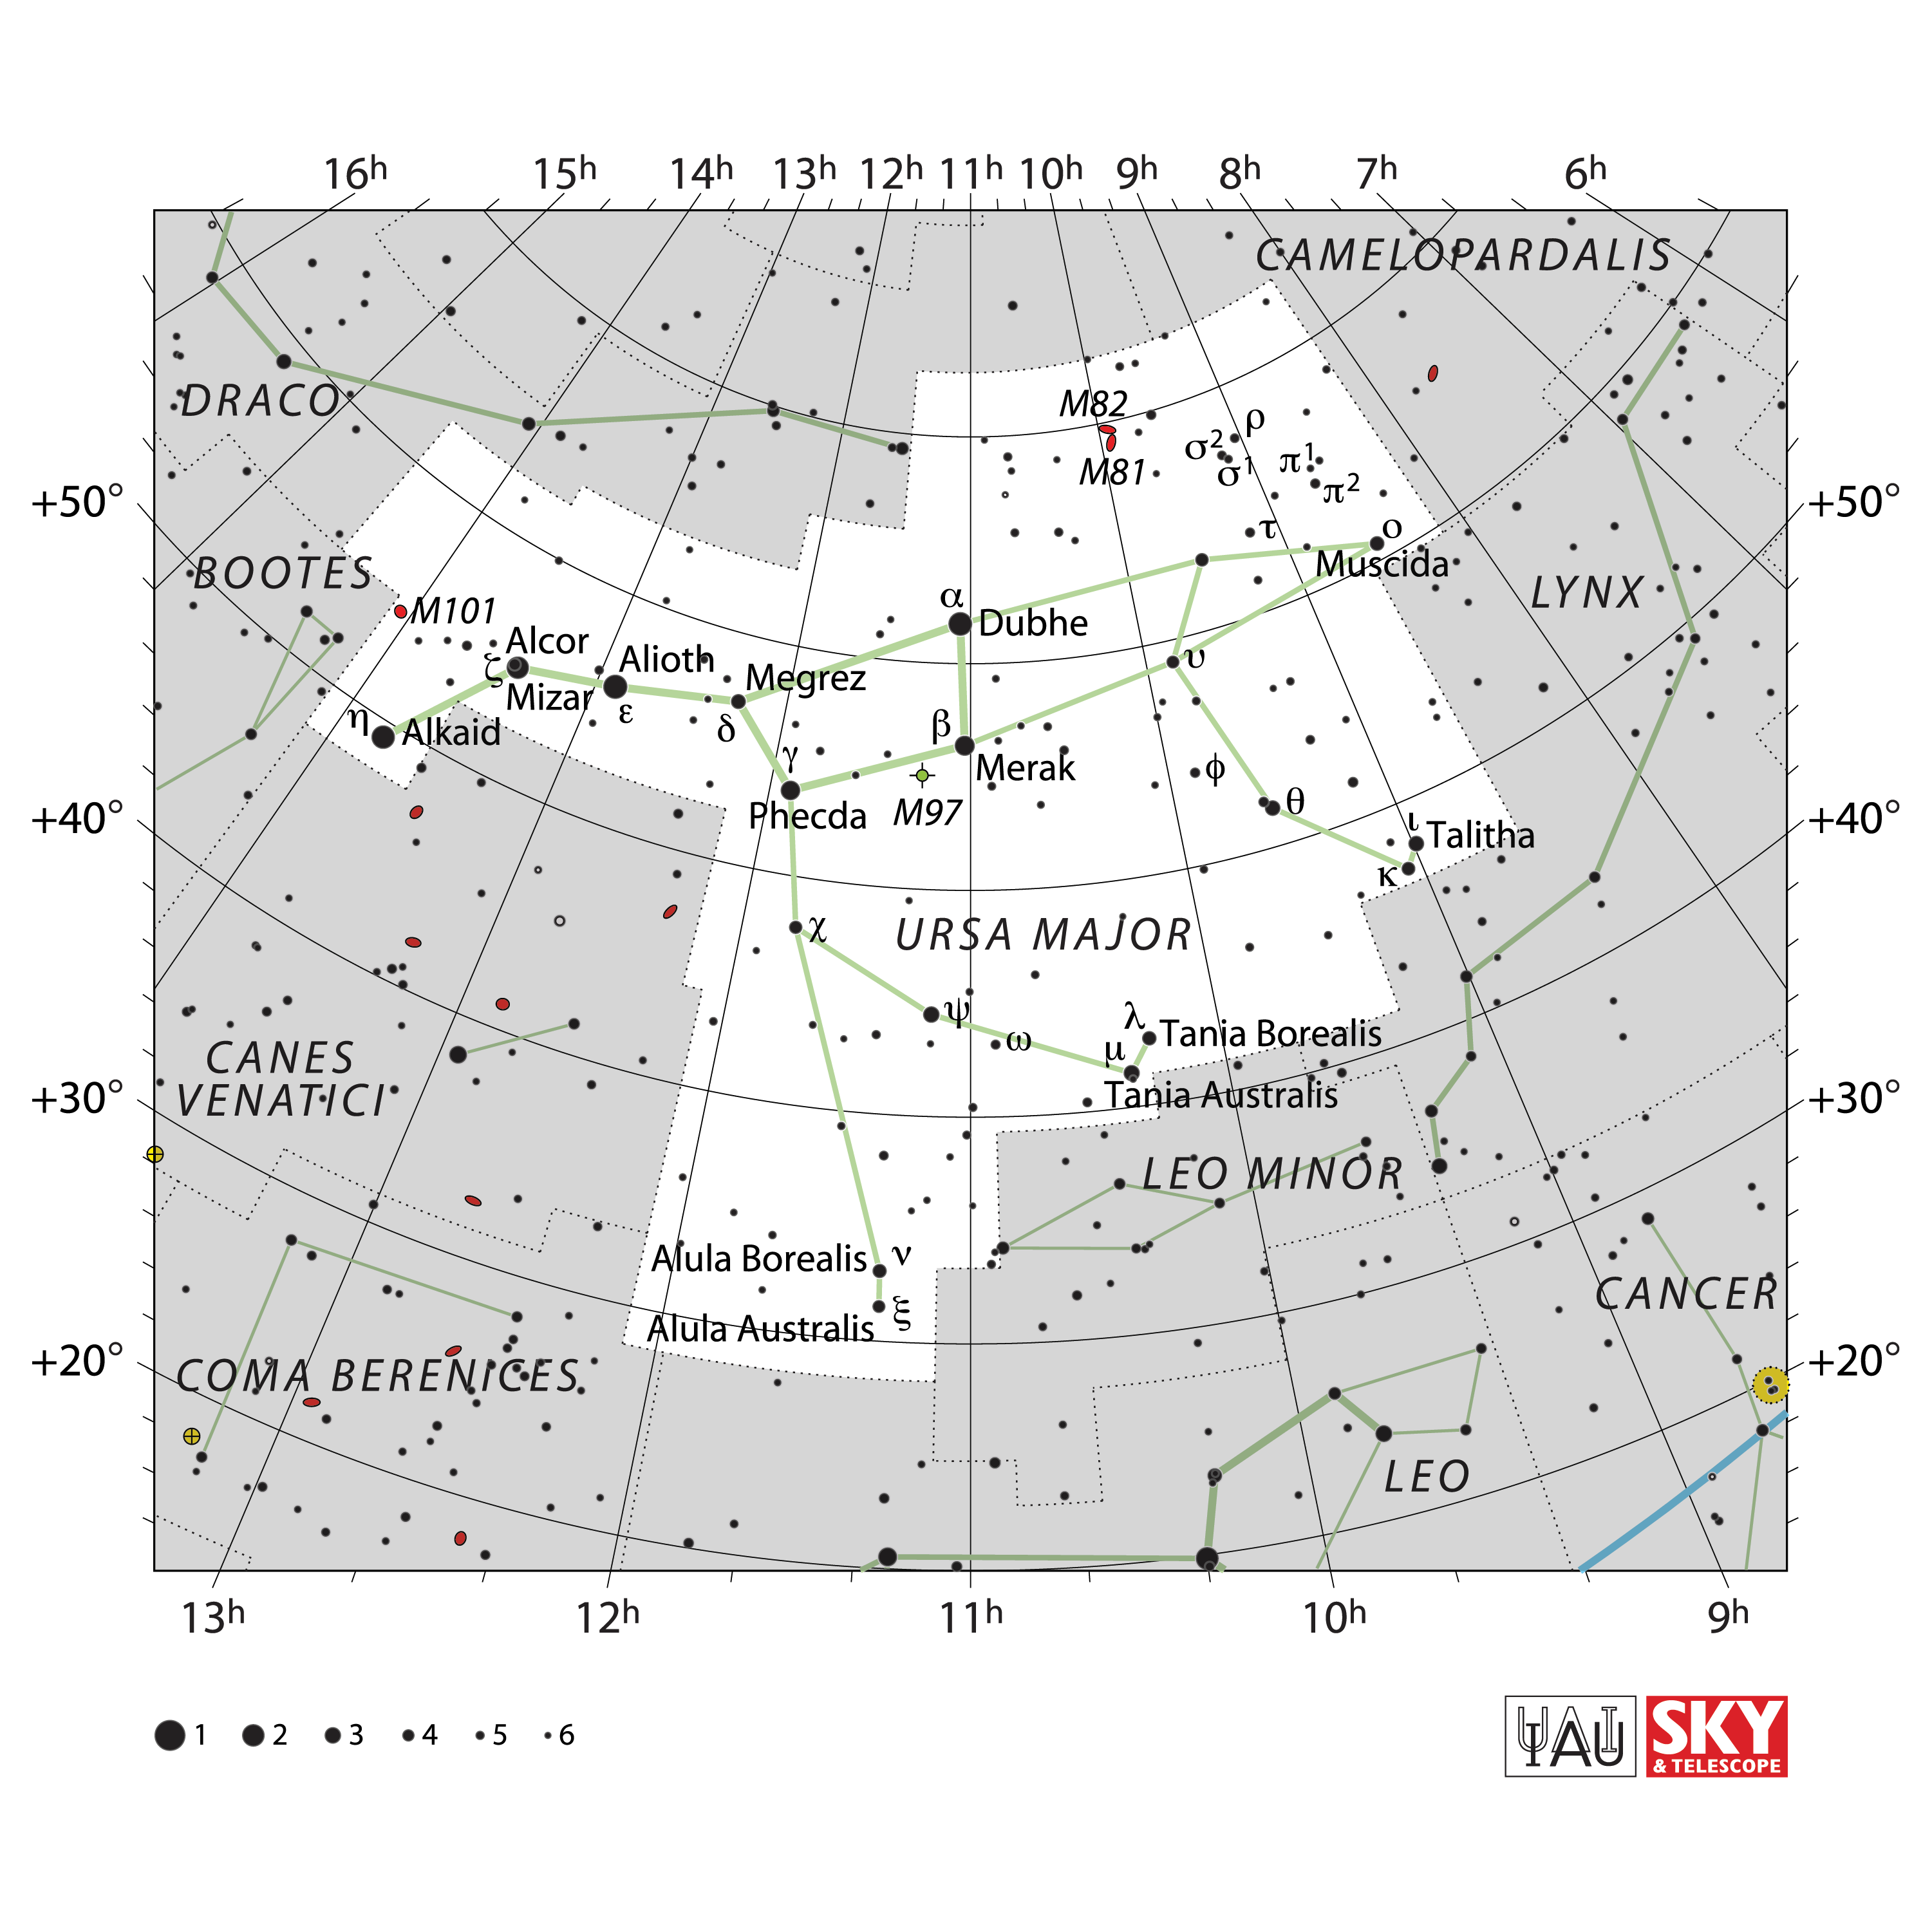

Ursa Major

Credit: IAU and Sky & Telescope